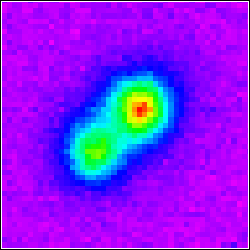

Gemini Detects Something "Cool" in Our Neighborhood

Gemini Observatory/PHOENIX

Credit: NOIRLab